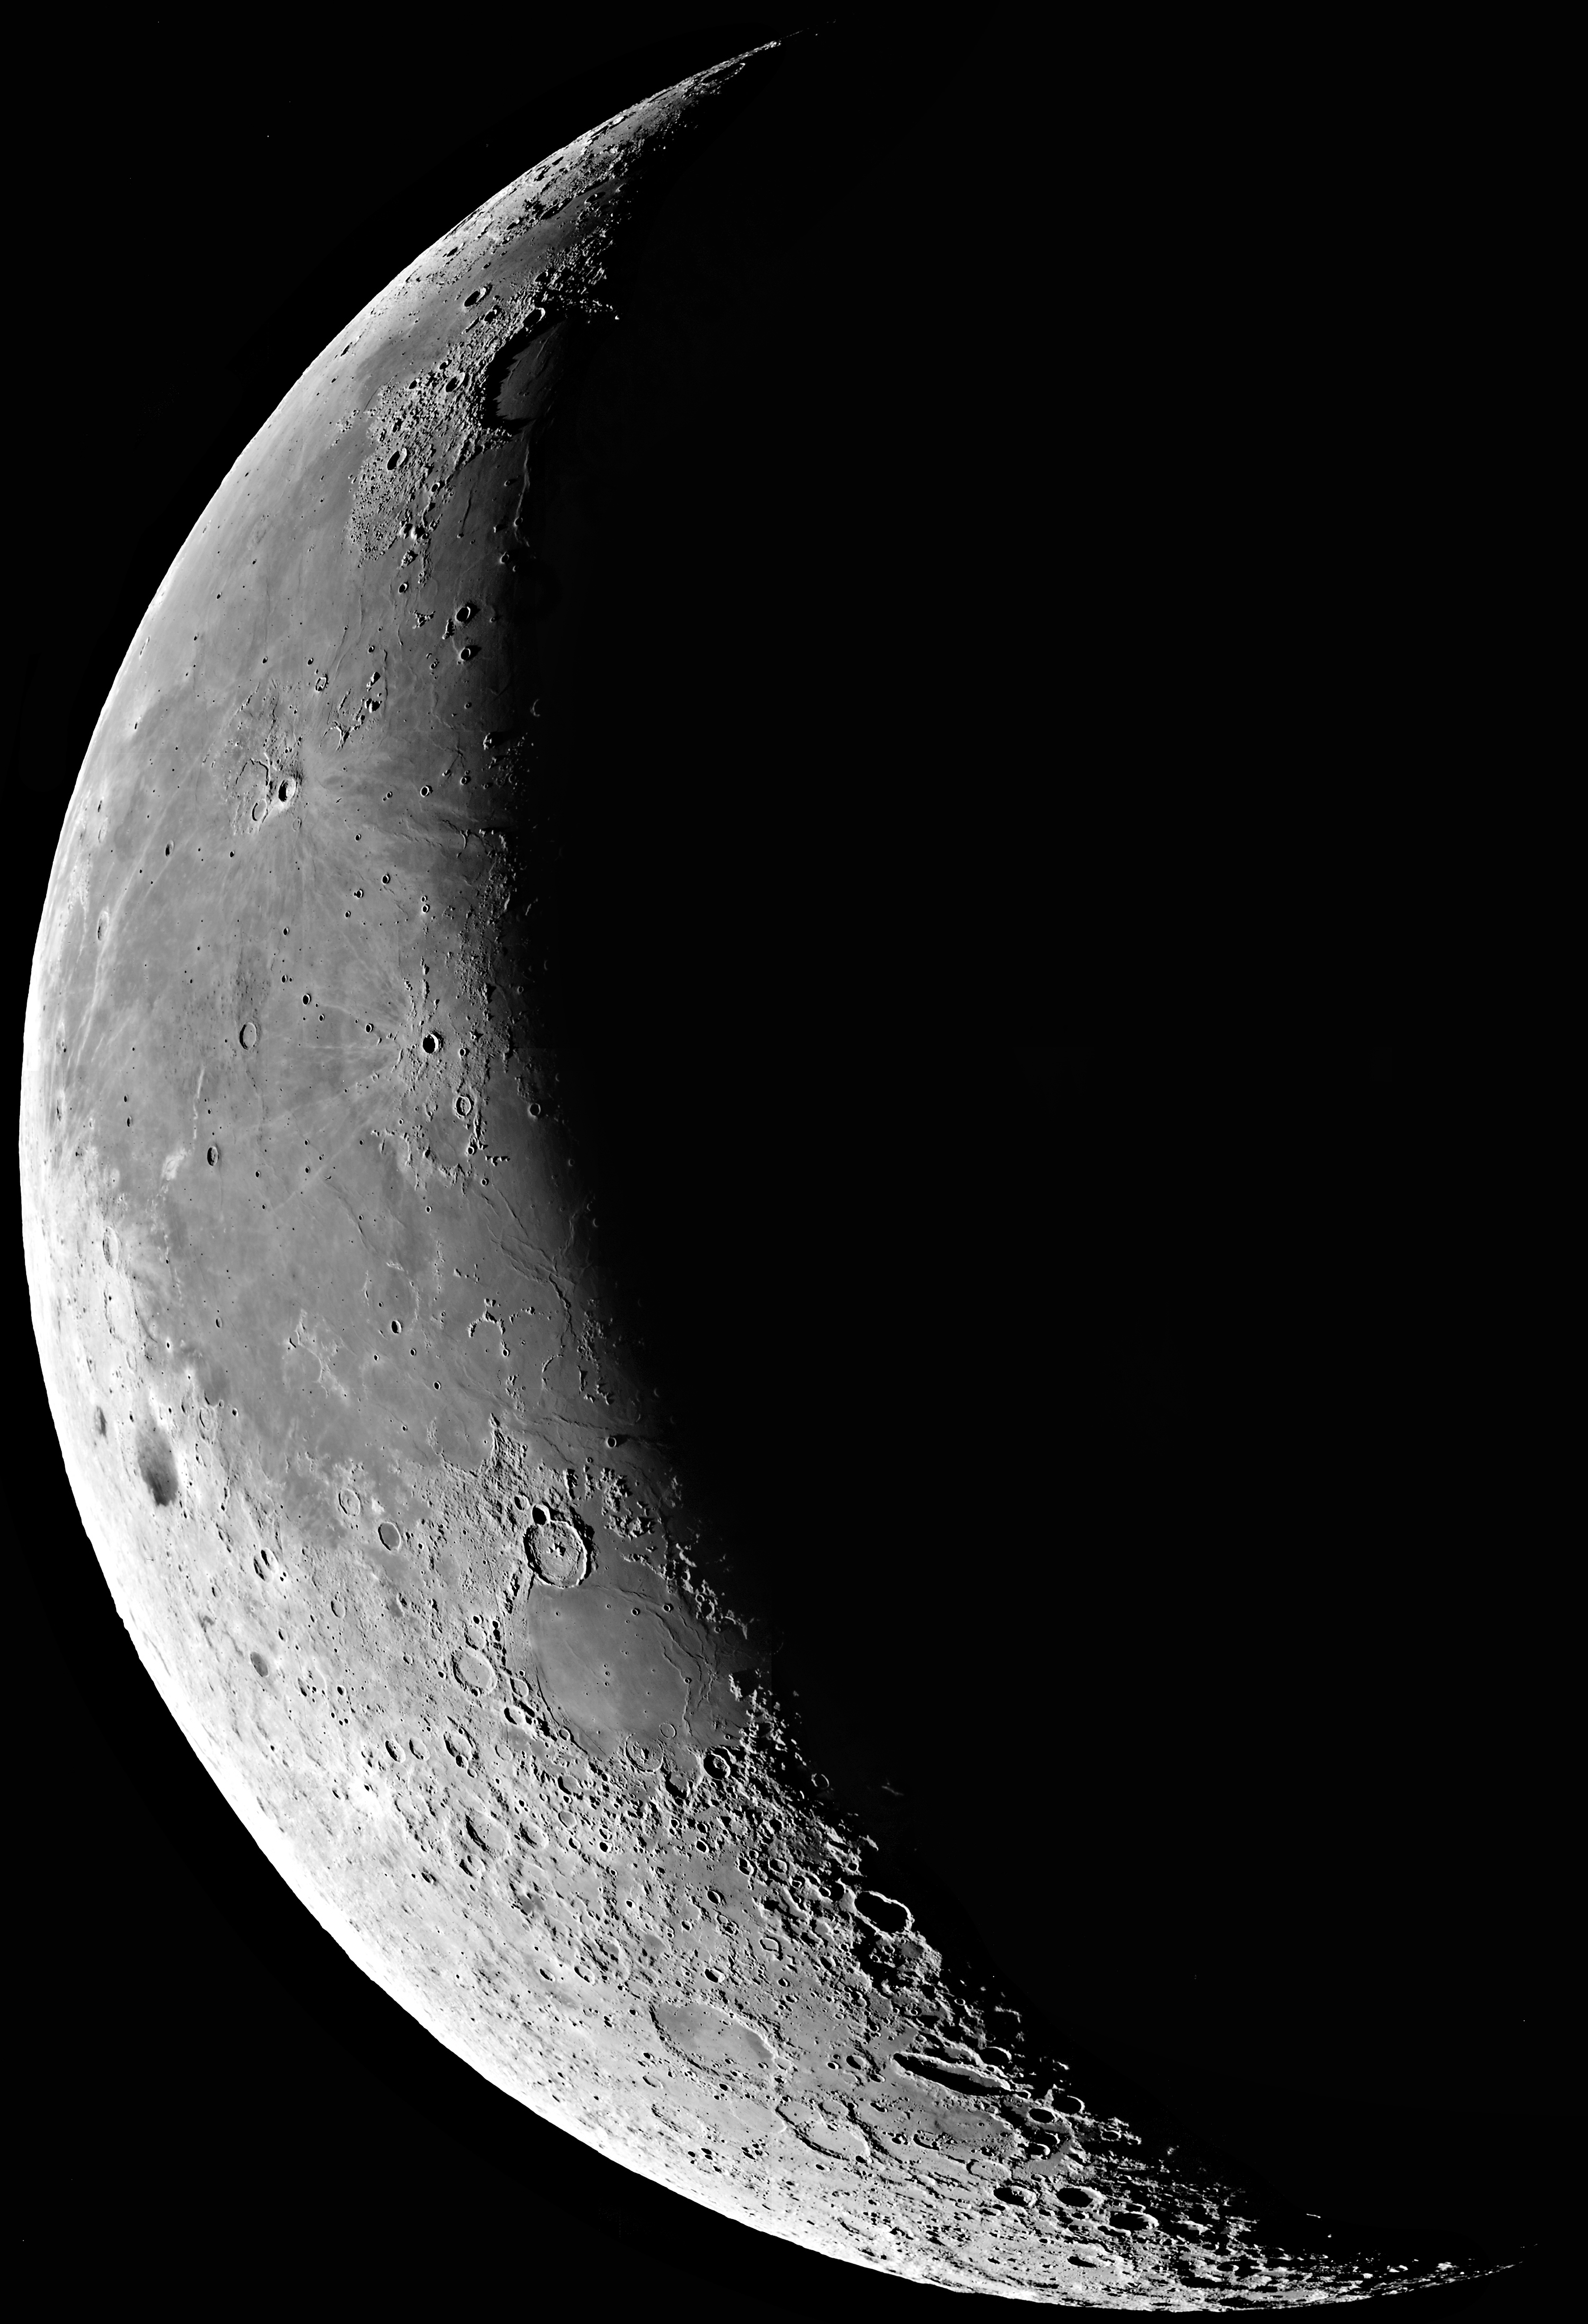

The waning moon

A series of short exposures through a near-infrared filtre was obtained of the waning Moon at sunrise on January 12 (at about 10 hrs UT), i.e. about 5 days before New Moon (24.3 days "old"). As can be seen in the image, the edge of the full field-of-view is about the size of the diameter of the Moon. Several 0.1 sec exposures were made through a near-infrared filtre (856 nm; FWHM 14 nm) with small offsets were recombined (to cover the gaps between the individual CCDs); otherwise, the image is raw. It was rebinned (2x2) to 4kx4k size and sampling 0.48 arcsec/pixel. The right-hand side of the picture was cropped in this reproduction to reduce the file size

Credit: ESO/D. Baade